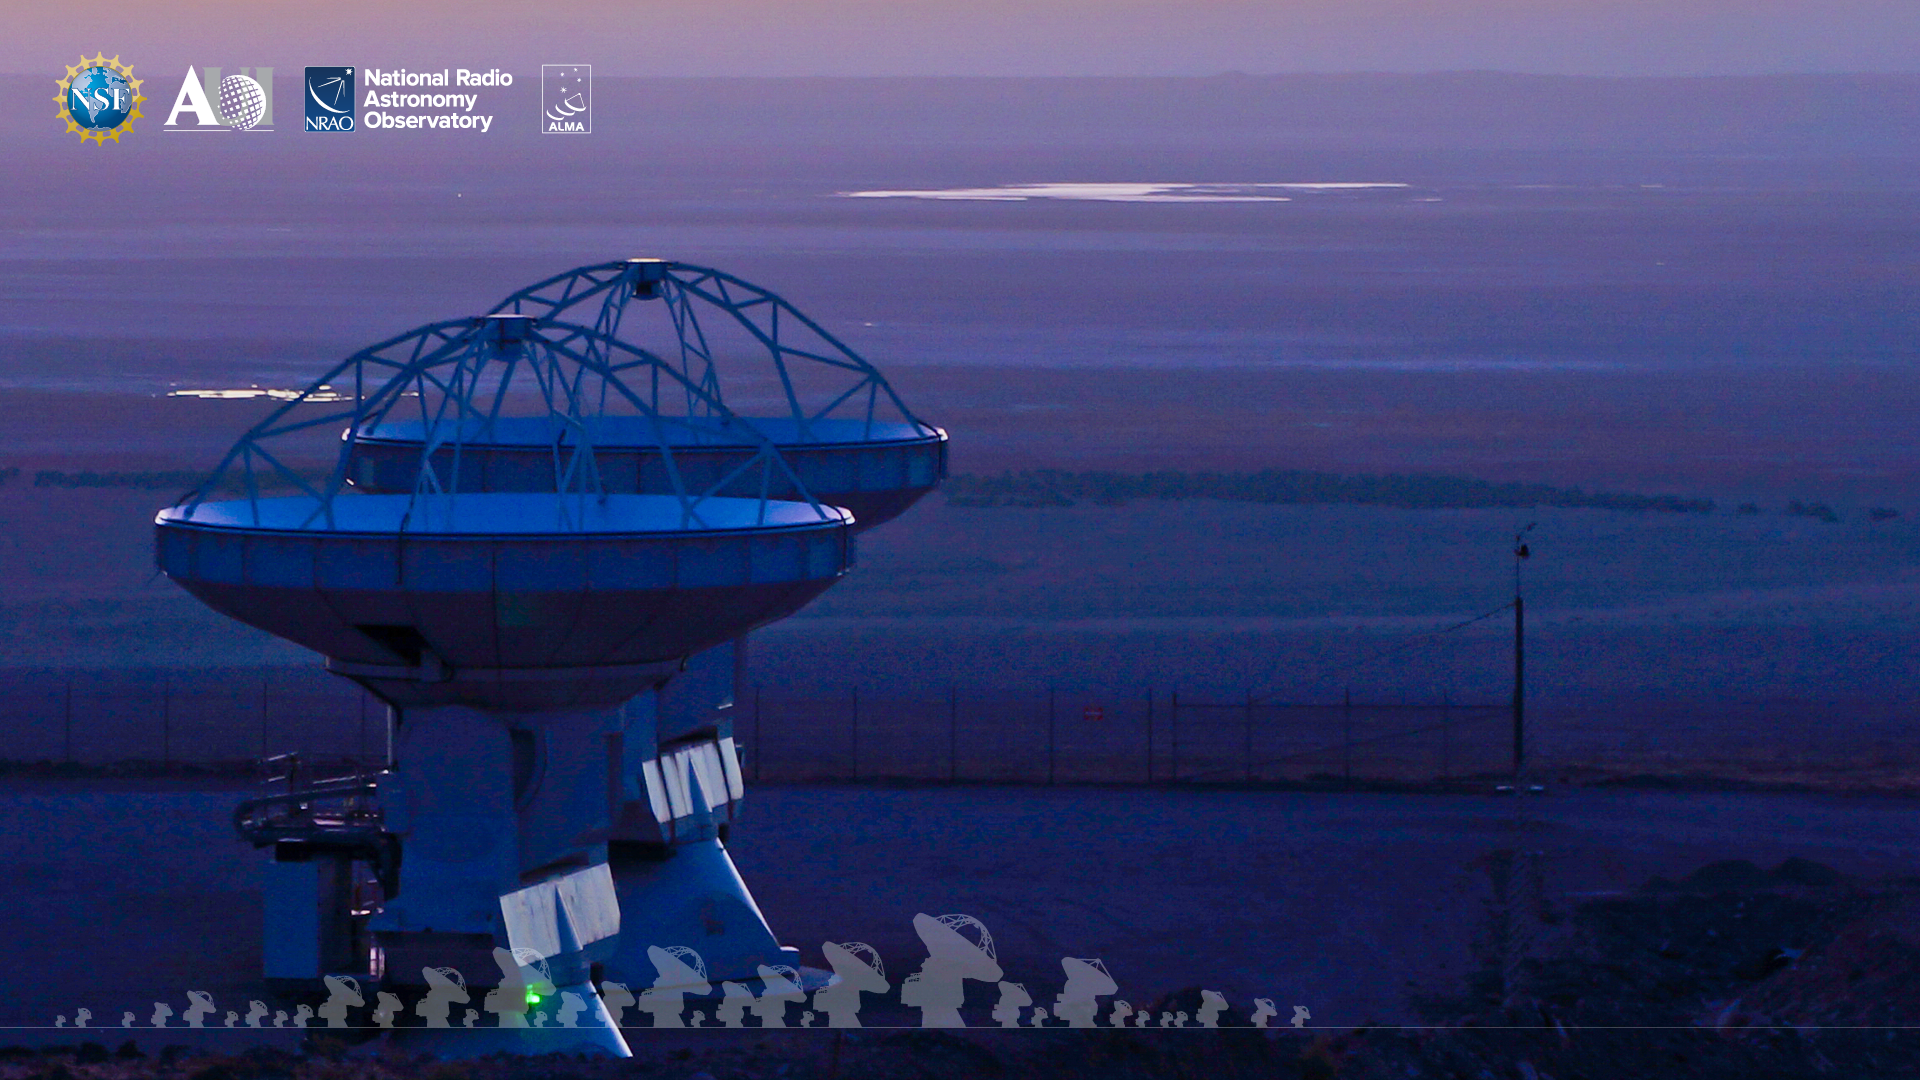

ALMA Background 2

Credit: NRAO/AUI/NSF